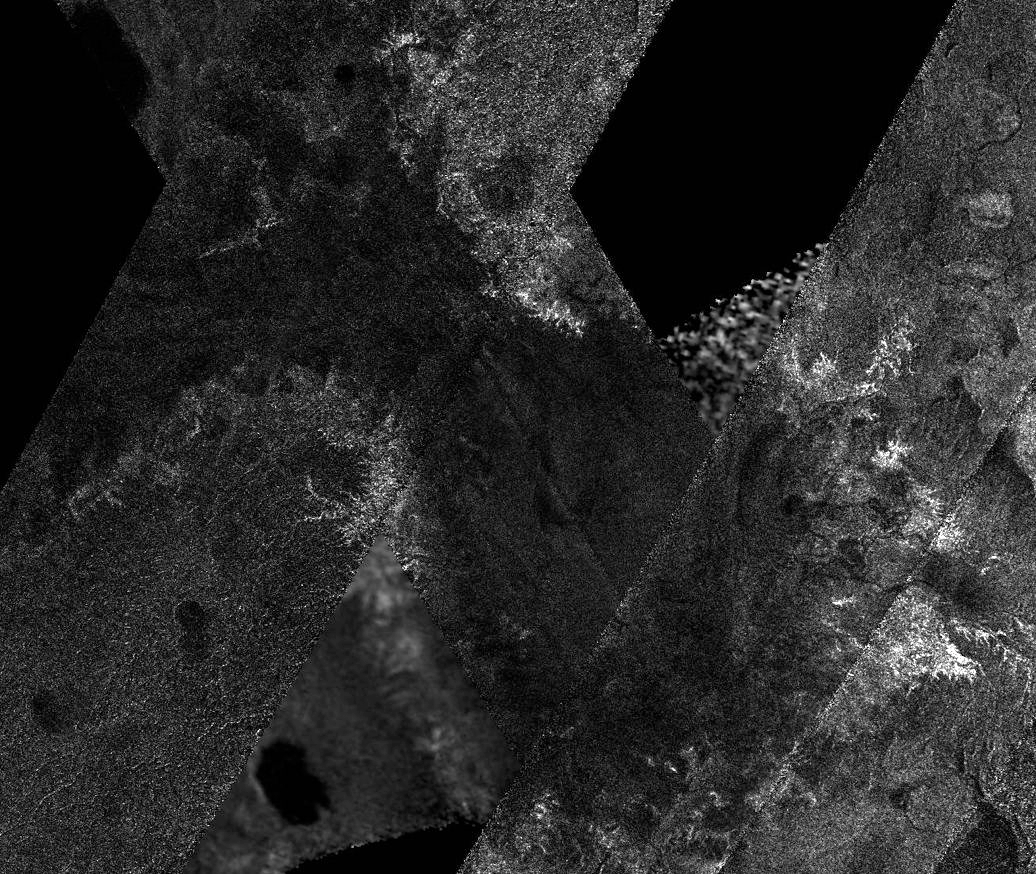

Mosaic image of Titan

This mosaic of image swaths from Cassini's Titan Radar Mapper, taken with the synthetic-aperture radar (SAR), features a large dark region several hundred kilometres across that differs in several significant ways from other potential lakes observed on Titan. It is not as dark to the radar as many lakes (including the lakes seen here), and the nature of the margin is unusual. It has many characteristics in common with lakes, including its channels and interior, yet its differences distinguish it from other similar features.

At the top (north), the feature has characteristics of a shoreline, with round bay-like margins and channels that drain into it; at left (west) and right (east) it is rimmed by bright, feathery, branching channel-like structures, some of which extend for tens of kilometres. Within the dark feature some details can be seen, some of which seem to be extensions of the channels draining into the dark feature.

The mosaic is near the south pole, centred near 82 degrees south, 205 degrees west. It includes data from Titan passes T39, T55, T57, T58, and T59, collected between December 2007 and July 2009. The individual swaths vary in resolution and illumination angle, so the edges are visible and surface features look somewhat different across swath boundaries, but the regional view can still be understood. As more SAR image swaths of Titan are collected by Cassini, mosaics of those images reveal features that cannot be appreciated within the individual observations.

The Cassini-Huygens mission is a cooperative project of NASA, the European Space Agency and the Italian Space Agency. NASA's Jet Propulsion Laboratory, a division of the California Institute of Technology in Pasadena, manages the mission for NASA's Science Mission Directorate, Washington, D.C. The Cassini orbiter was designed, developed and assembled at JPL. The radar instrument was built by JPL and the Italian Space Agency, working with team members from the United States and several European countries.

For more information about the Cassini-Huygens mission, visit http://saturn.jpl.nasa.gov/

Credit: NASA/JPL